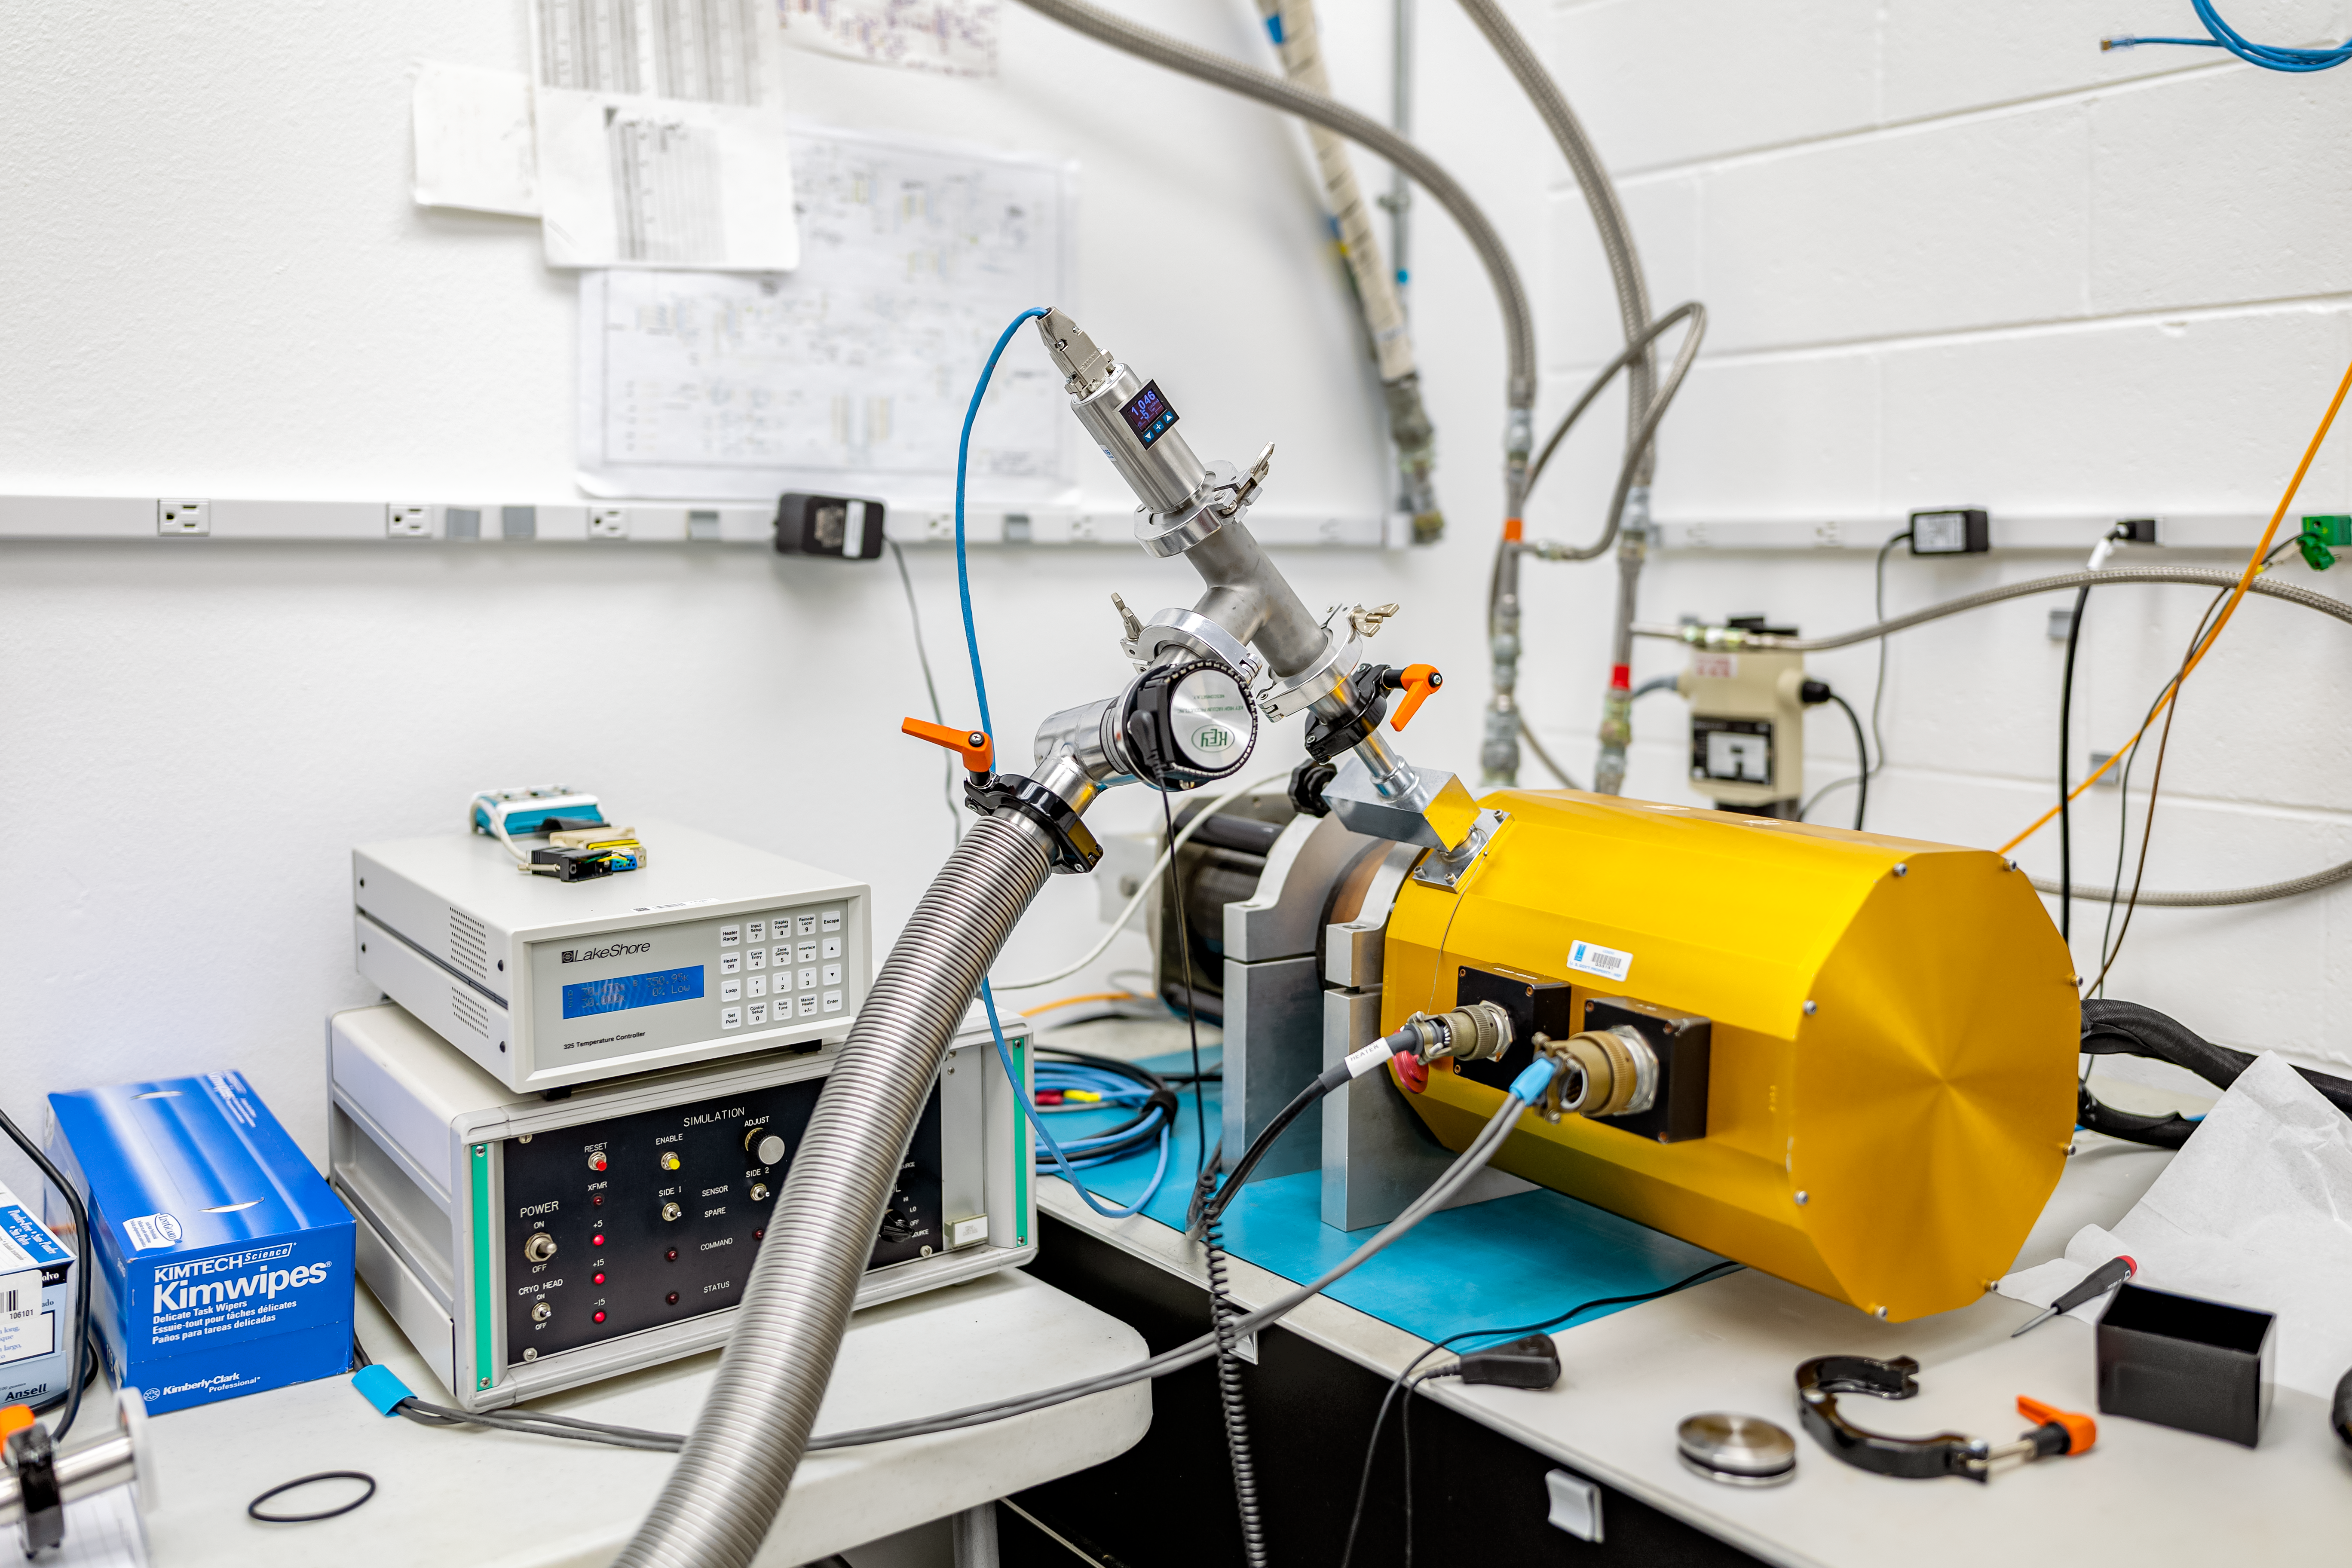

Cryogenic System at Gemini North Hilo Base Facility

Cryogenic dewer used for component testing at Gemini North Hilo Base Facility.

Credit: International Gemini Observatory/NOIRLab/NSF/AURA/T. Slovinský